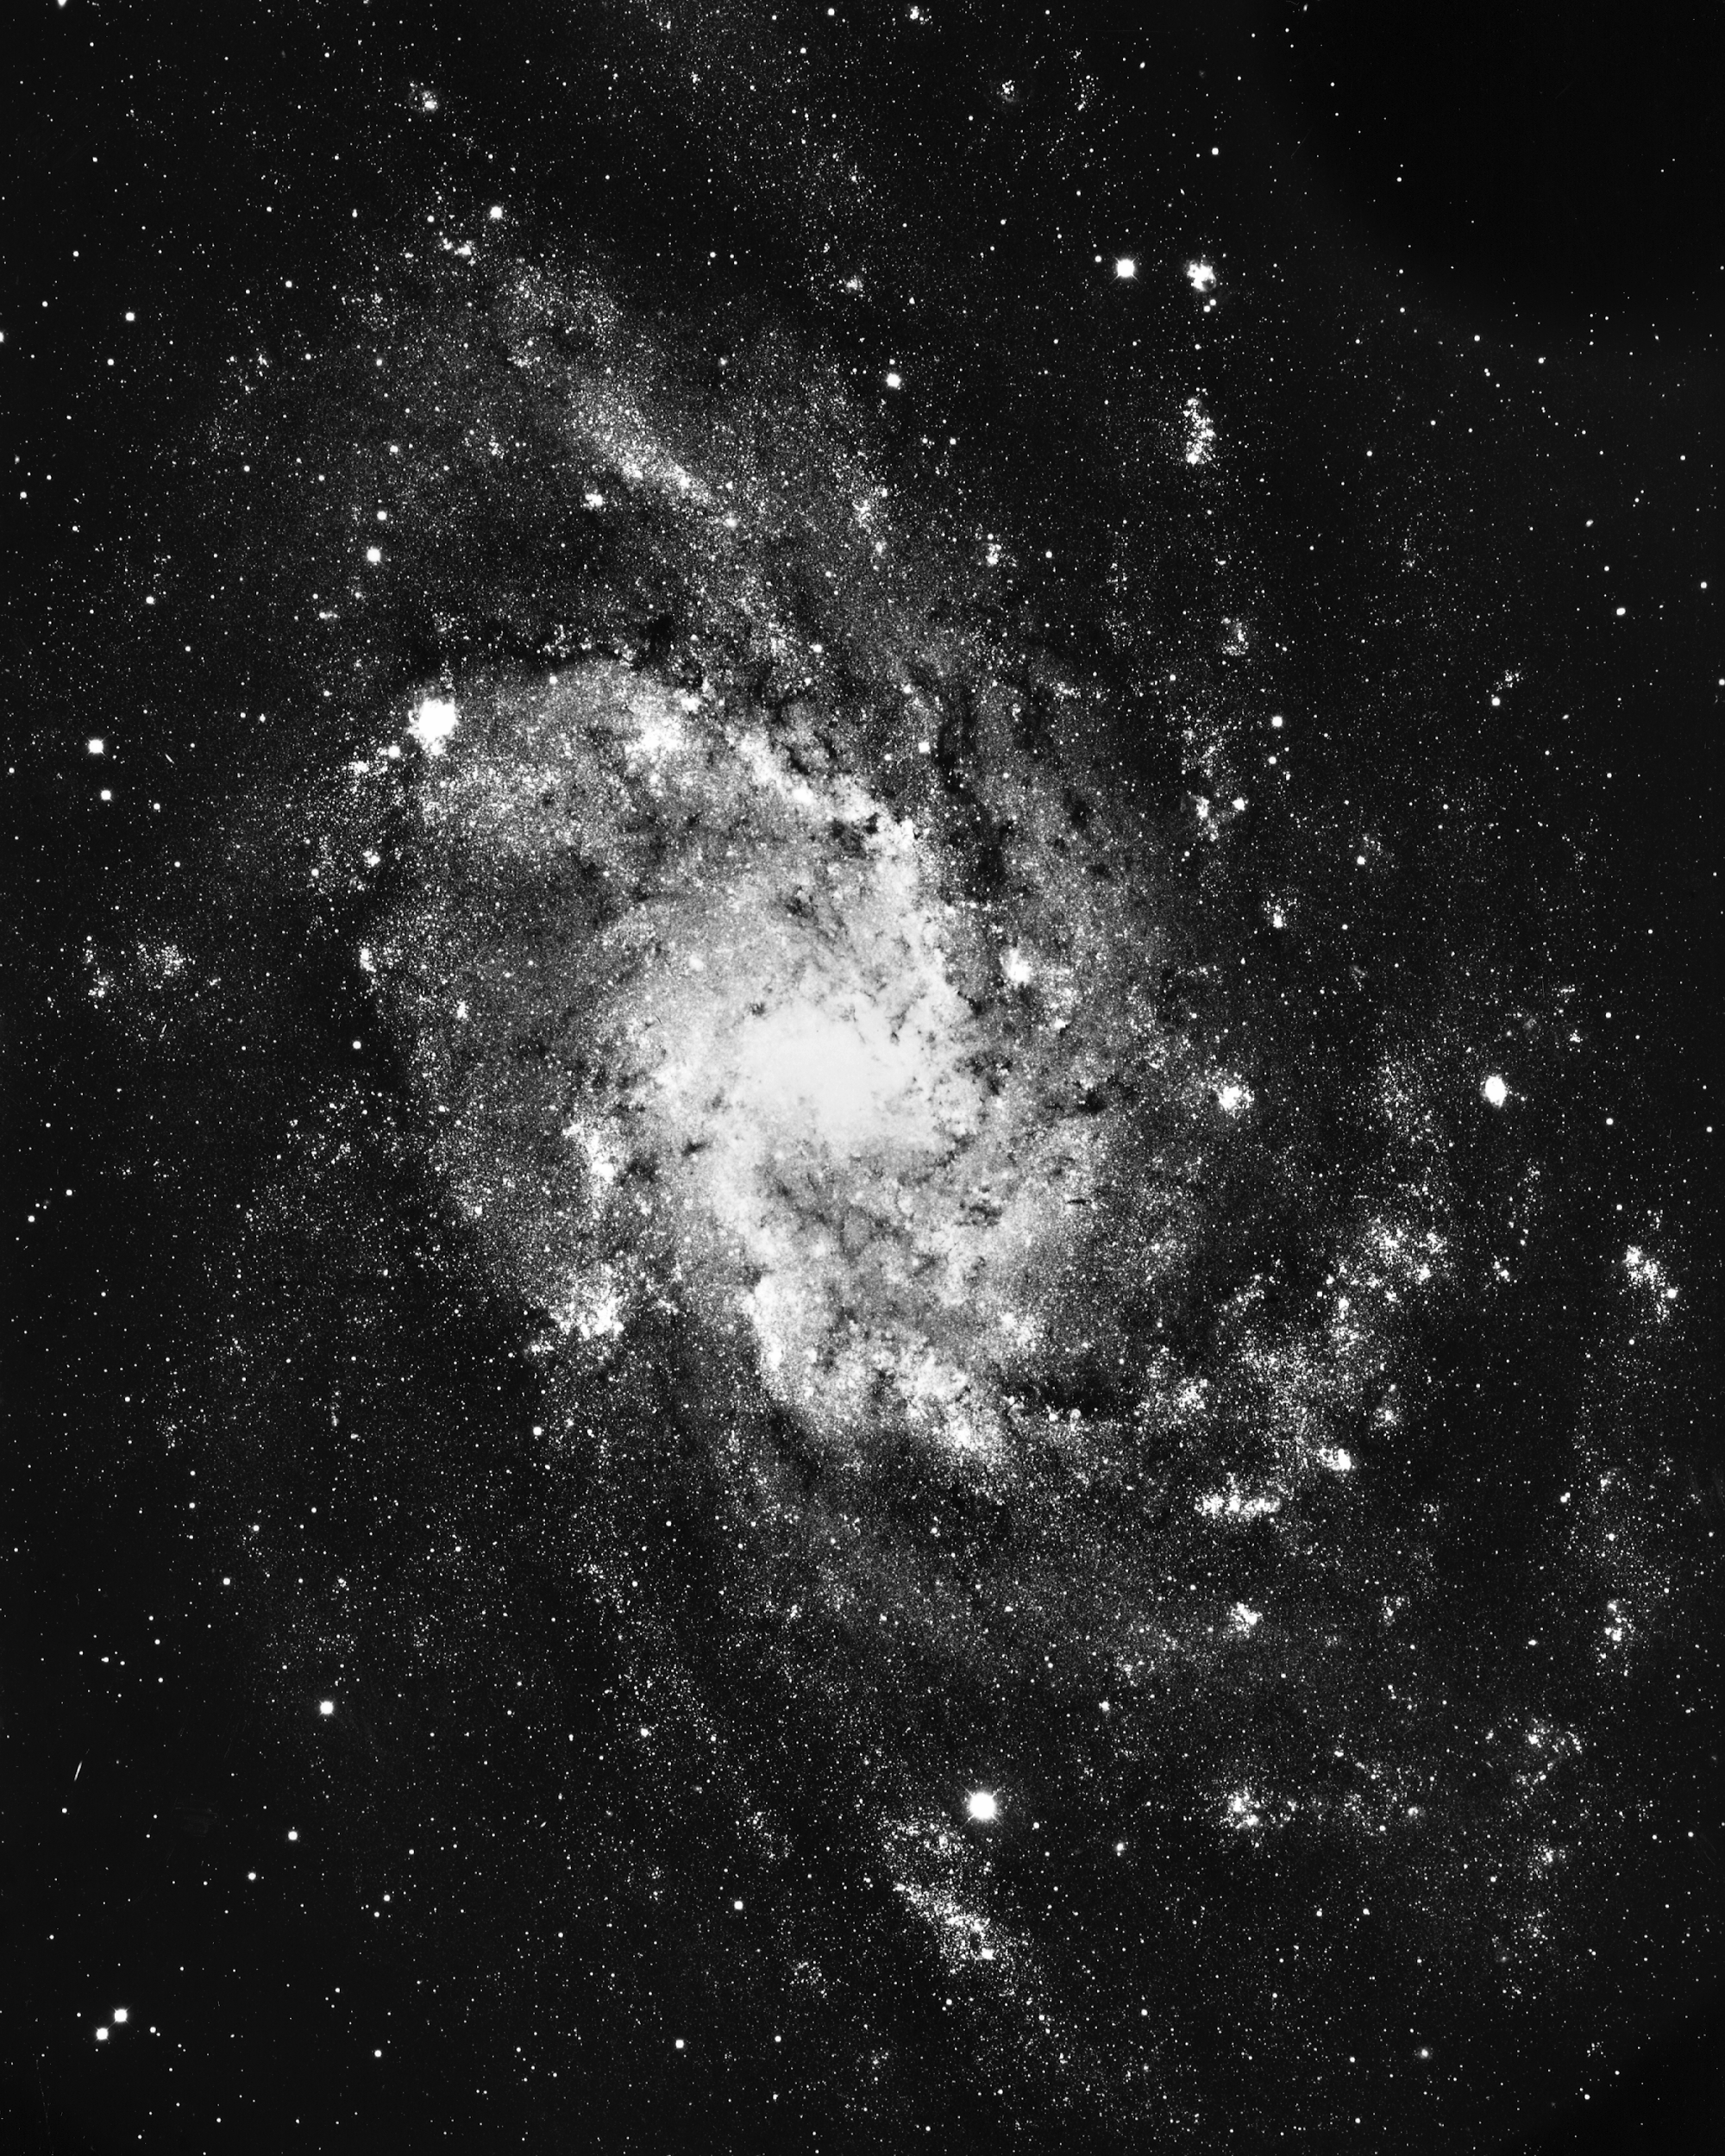

M33, NGC 598

The Triangulum Galaxy, M33, a type Sc spiral, was imaged by the KPNO 4-meter Mayall telescope in 1975. A member of our Local Group of galaxies, it is just visible with the naked eye.

Credit: NOIRLab/NSF/AURA